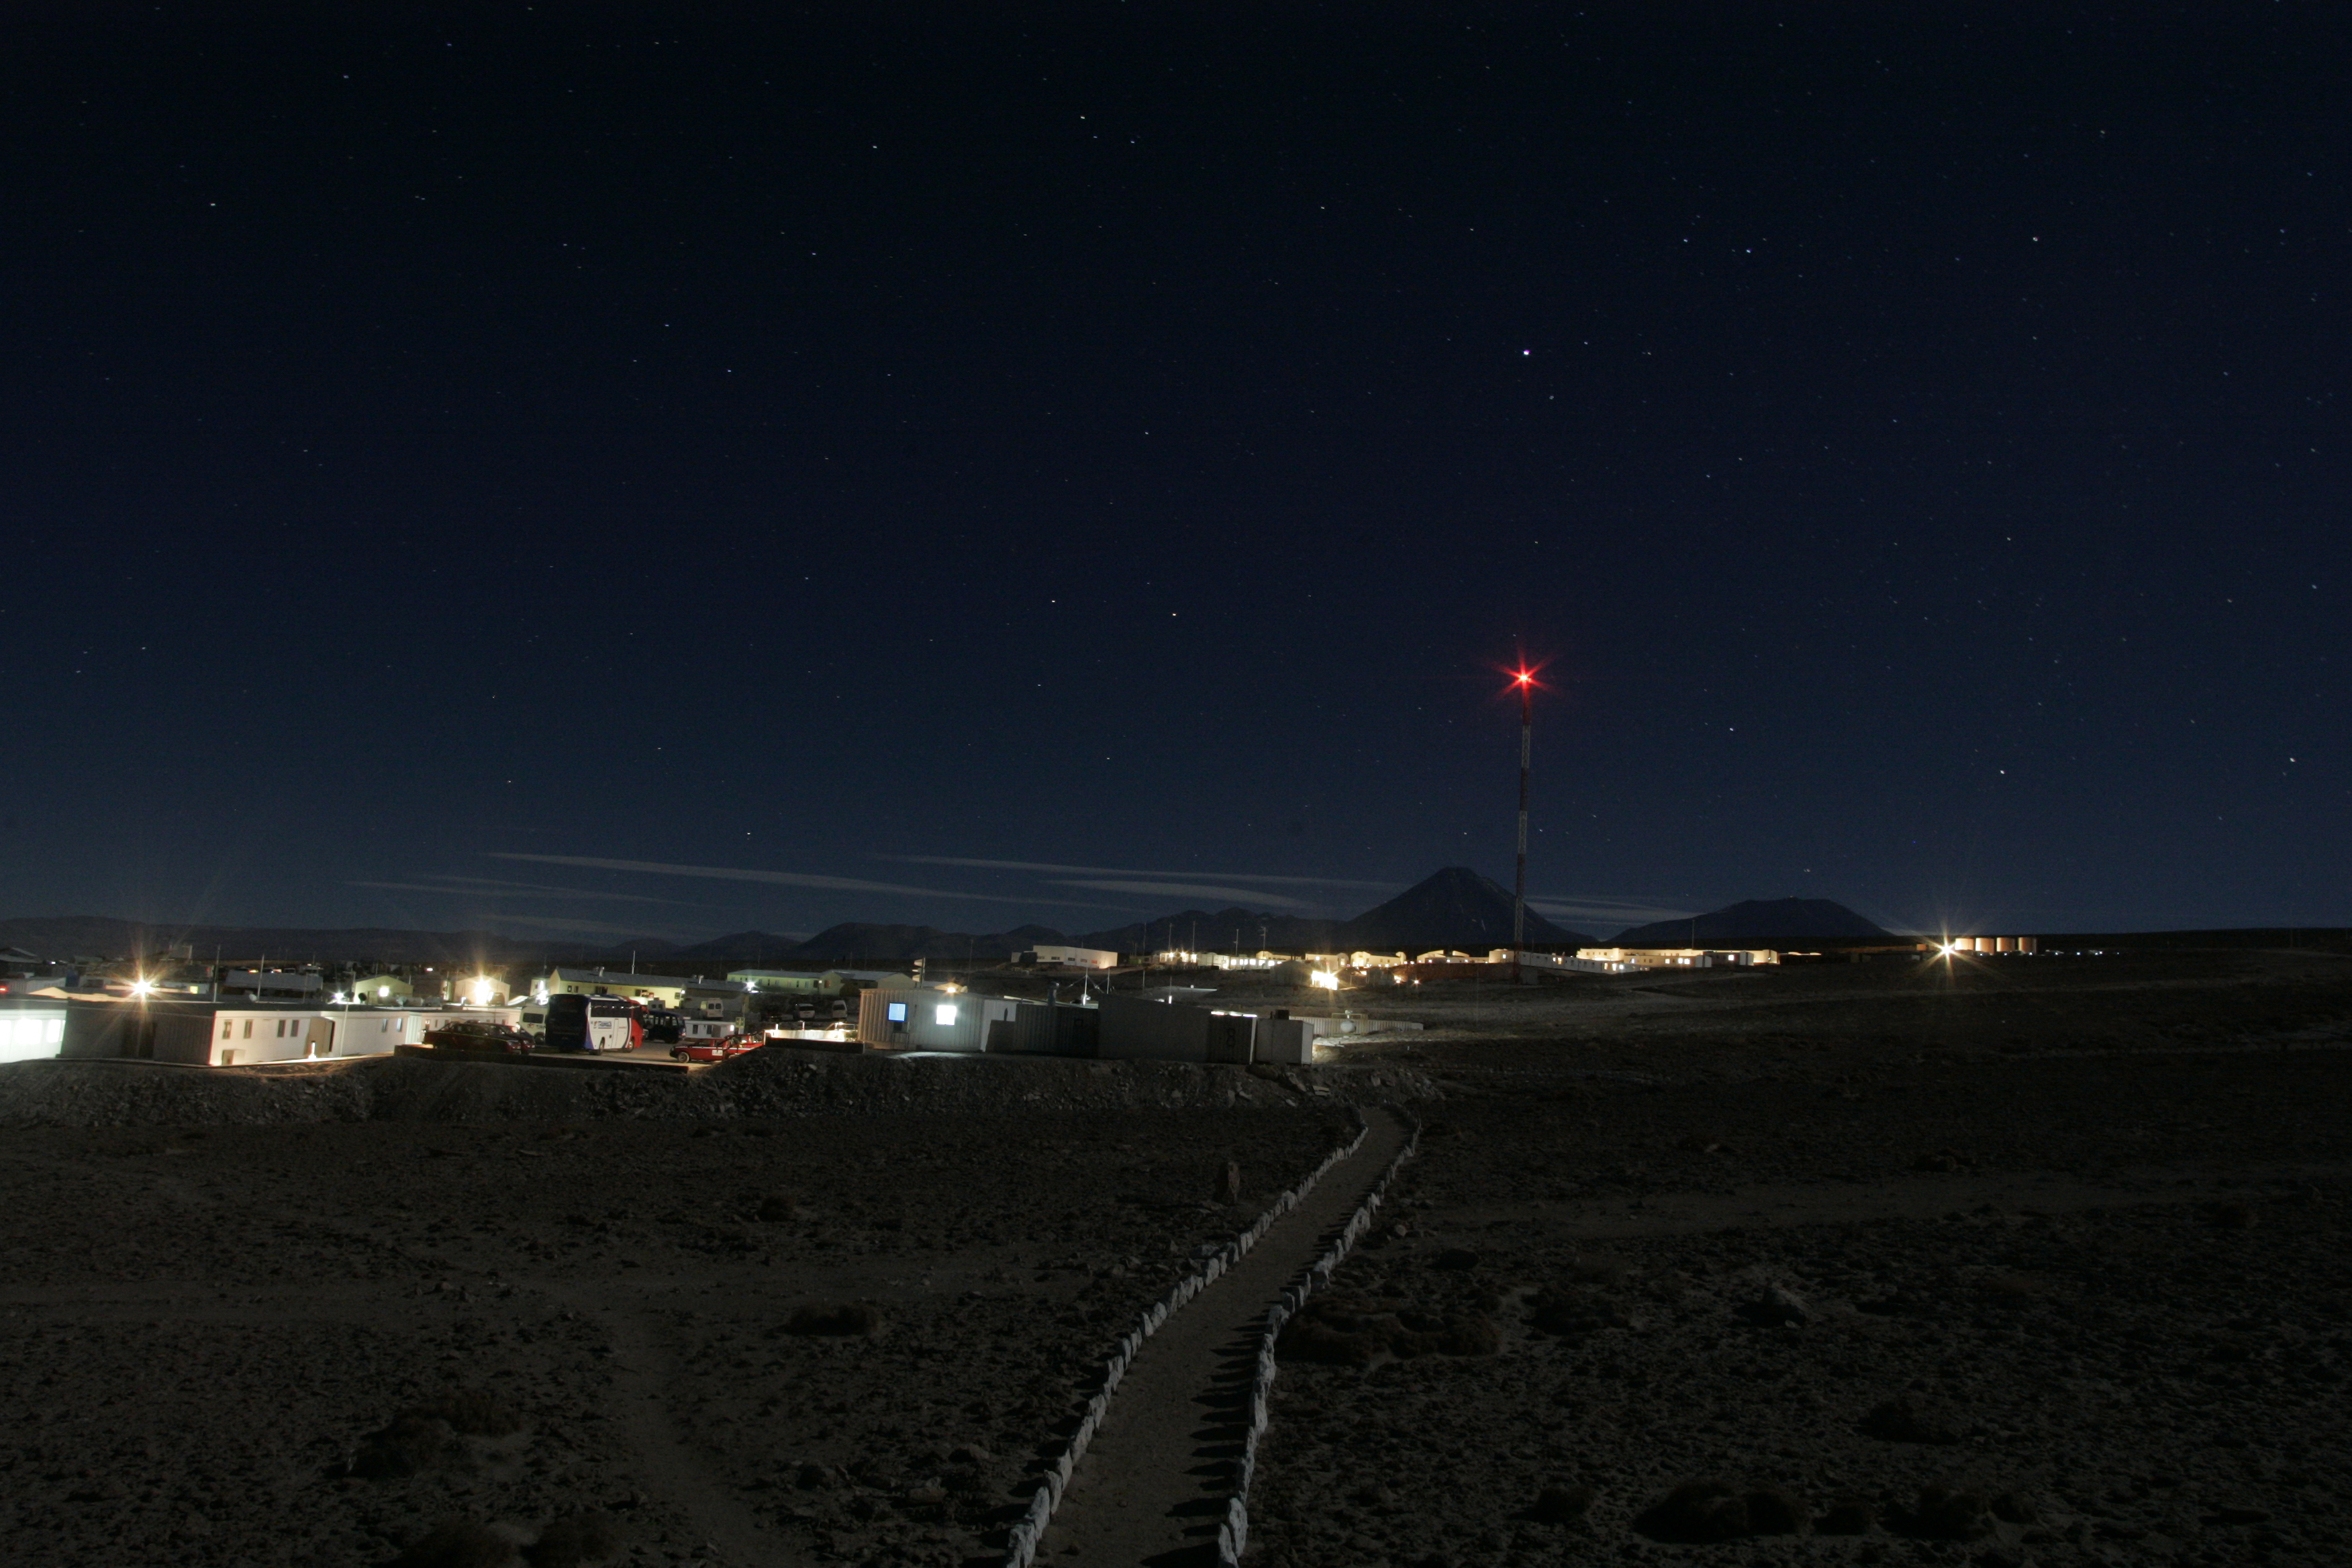

Night view of the old ALMA basecamp

Night view of the old ALMA basecamp (before the new Residencia was built). In the background, the Licancabur and Juriques volcanos.

Credit: ALMA (ESO/NAOJ/NRAO)